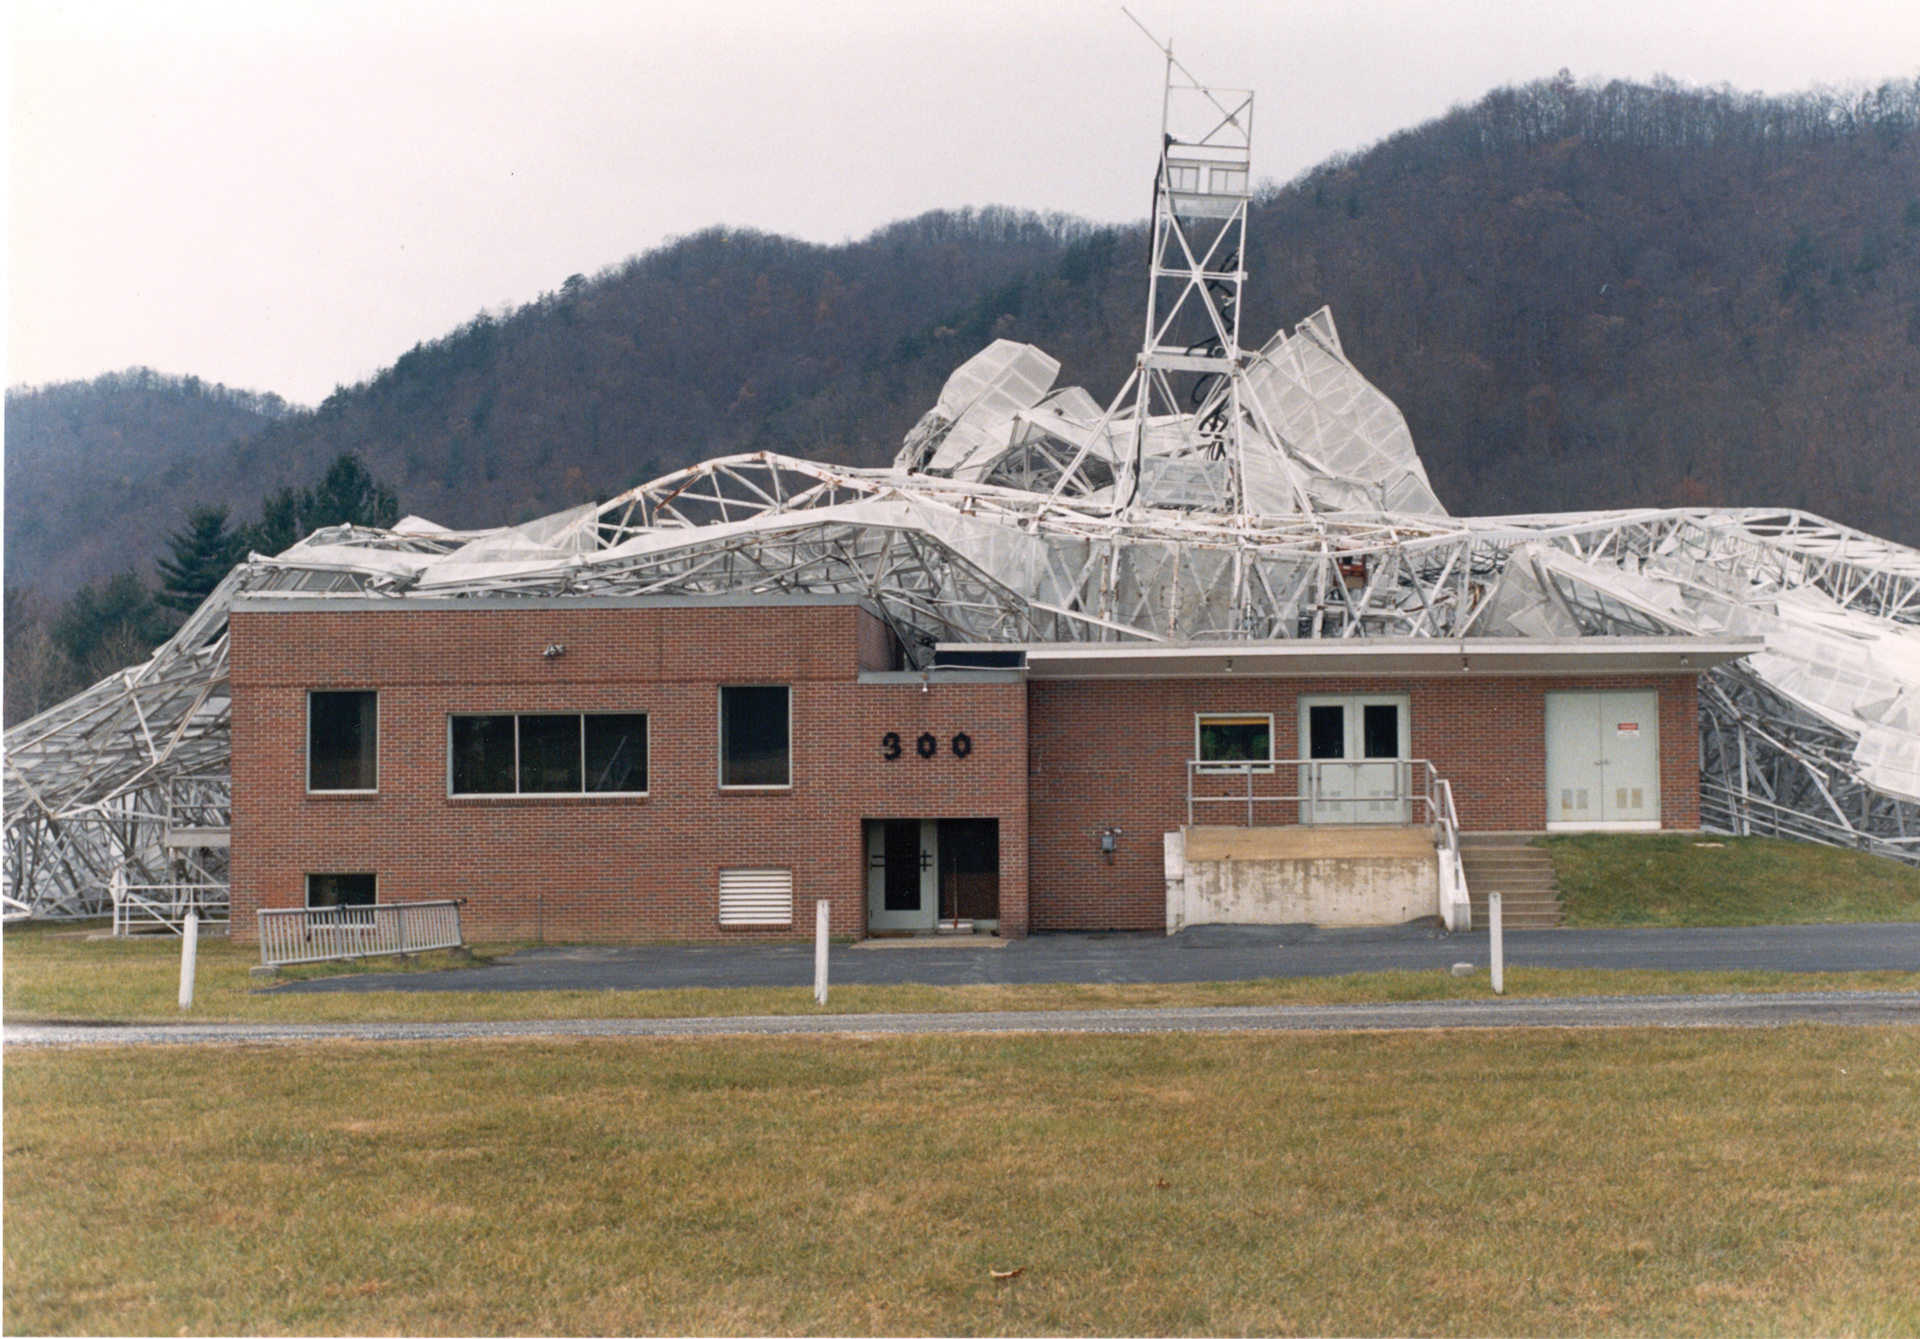

300-foot pierces its control building

On the night of November 15, 1988, the 300-foot telescope in Green Bank, West Virginia collapsed on to its control building, piercing it and knocking out all power. Thankfully, no-one was injured.

Credit: NRAO/AUI/NSF